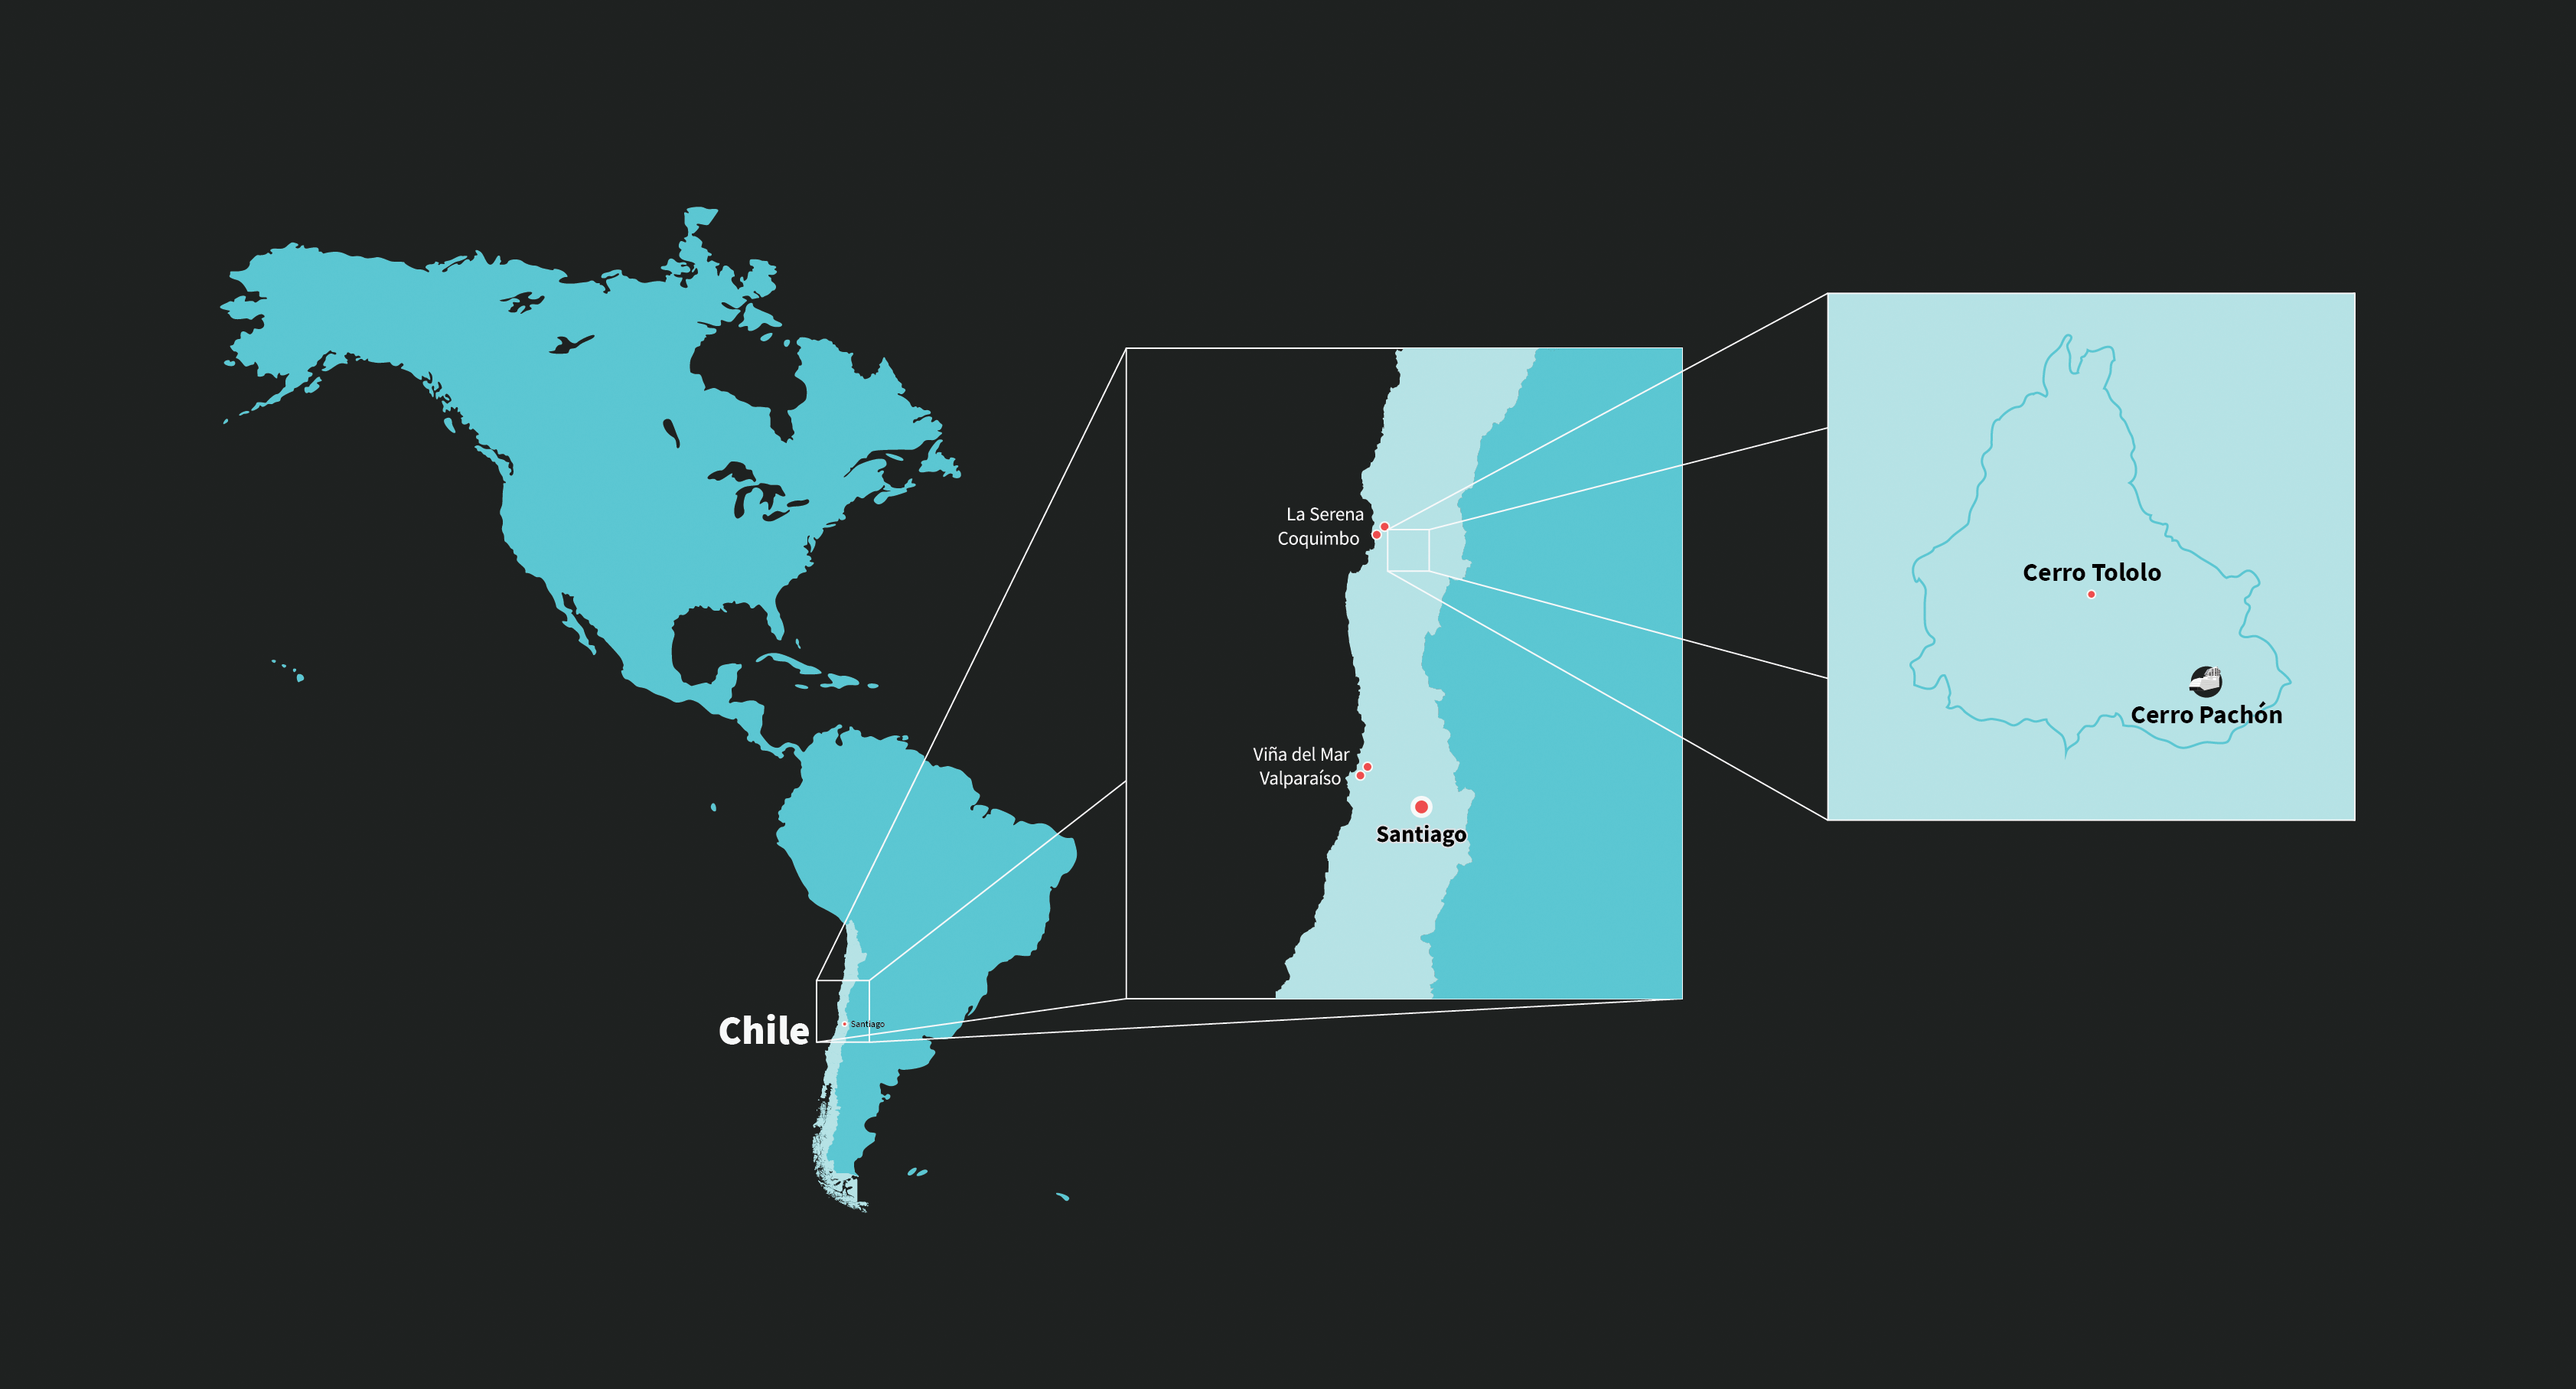

Rubin Observatory's location in Chile

This maps shows Vera C. Rubin Observatory's location in Chile.

Credit: RubinObs/NOIRLab/SLAC/NSF/DOE/AURA/J. Pinto